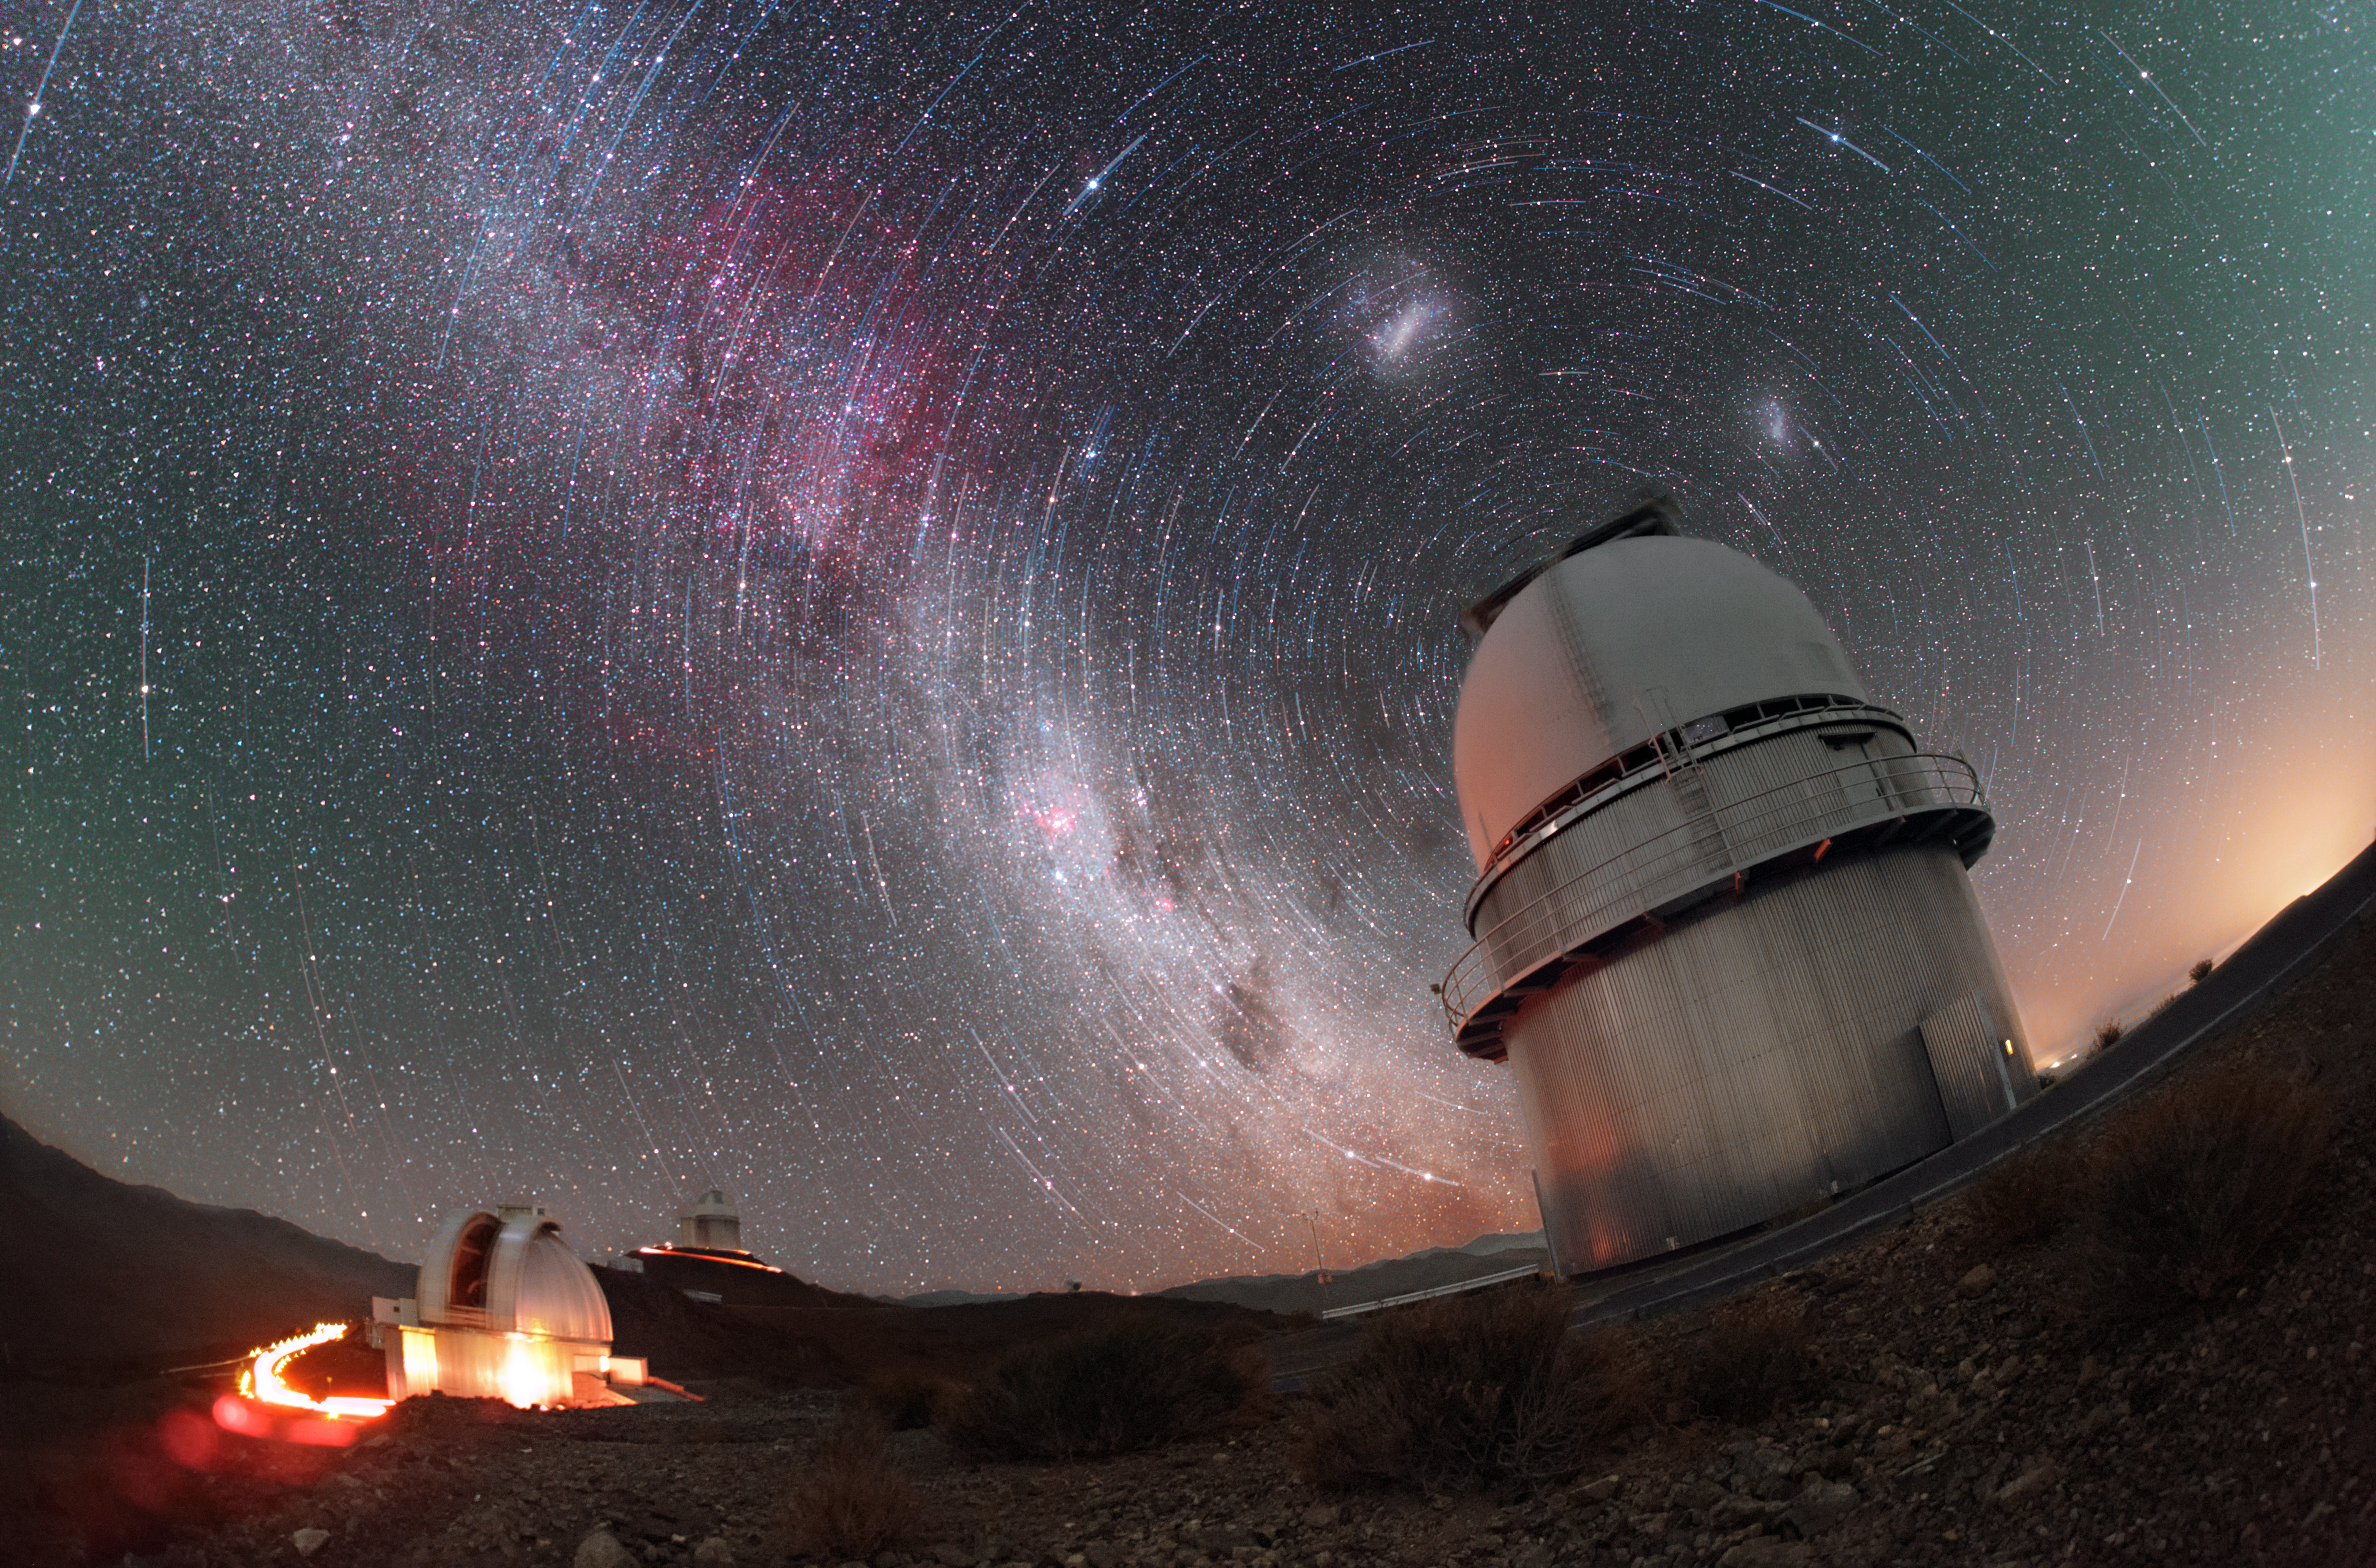

Of trails and telescopes

This unusual image shows three of the telescopes sited at ESO’s La Silla observatory in Chile — the MPG/ESO 2.2-metre telescope on the left, ESO’s 3.6-metre telescope sitting in the distance behind it, and the Danish 1.54-metre telescope on the right, apparently looming over its companions in the foreground.

Of course, this is a highly distorted view of the telescopes! This photograph was taken by ESO Photo Ambassador Petr Horálek to emphasise not the telescopes themselves but the stunning features of the night sky above the observatory site, which is one of the best in the world. This is a long-exposure shot intended to capture the apparent motion of the stars as they circle slowly overhead in the sky. Over time, the stars appear to drag out trails of light in the sky — known as star trails — painting large circles onto the dark cosmos (this phenomenon is actually caused by the rotation of the Earth, not by the movement of the stars themselves)

The star trails shown here are centred on a point in the sky known as the south celestial pole, which here hides behind the dome of the Danish 1.54-metre telescope. The celestial pole is a point on the sky aligned with the rotational axis of our planet. These trails were actually captured in a separate image which was then combined with the image of the telescopes, adding a rather disconcerting spinning sensation to the resulting composite. The image also highlights the majesty of the Milky Way as it snakes across the sky, accompanied by the Large and Small Magellanic clouds (the two bright smudges).

Credit: P. Horálek/ESO